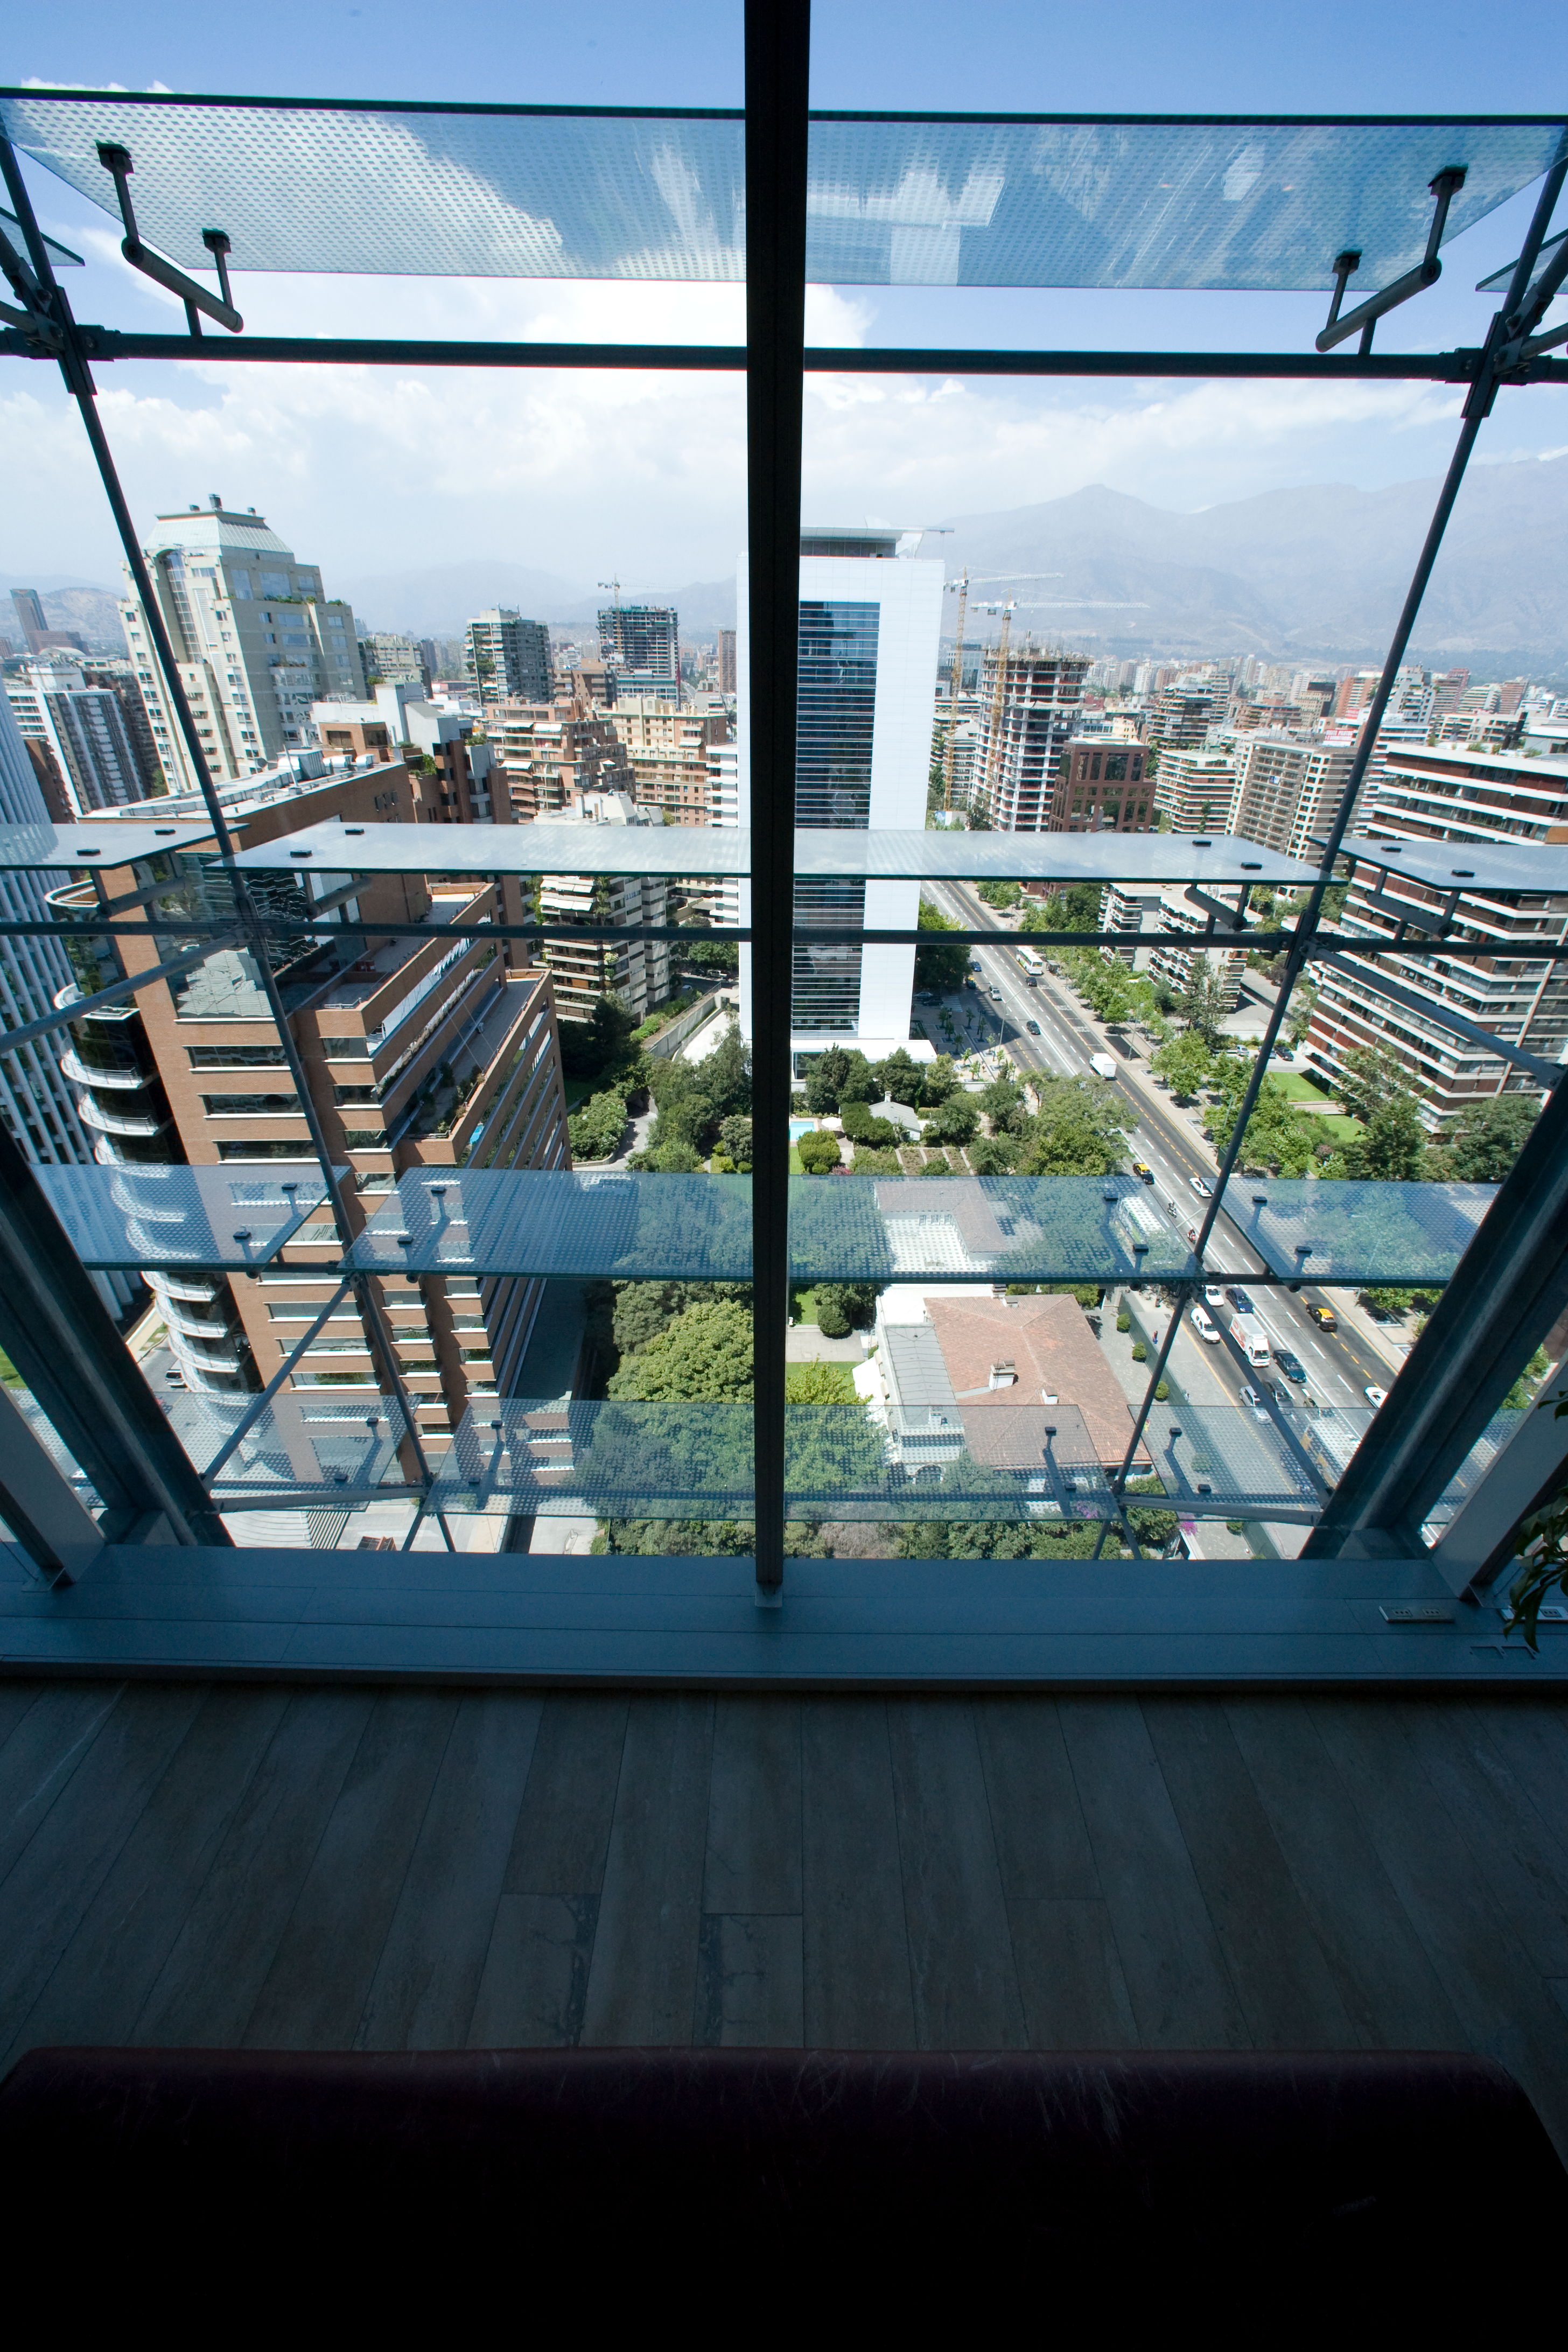

ALMA office

View toward the East from the ALMA office at the 17th floor on El Golf street, Santiago.

Credit: ALMA (ESO/NAOJ/NRAO)